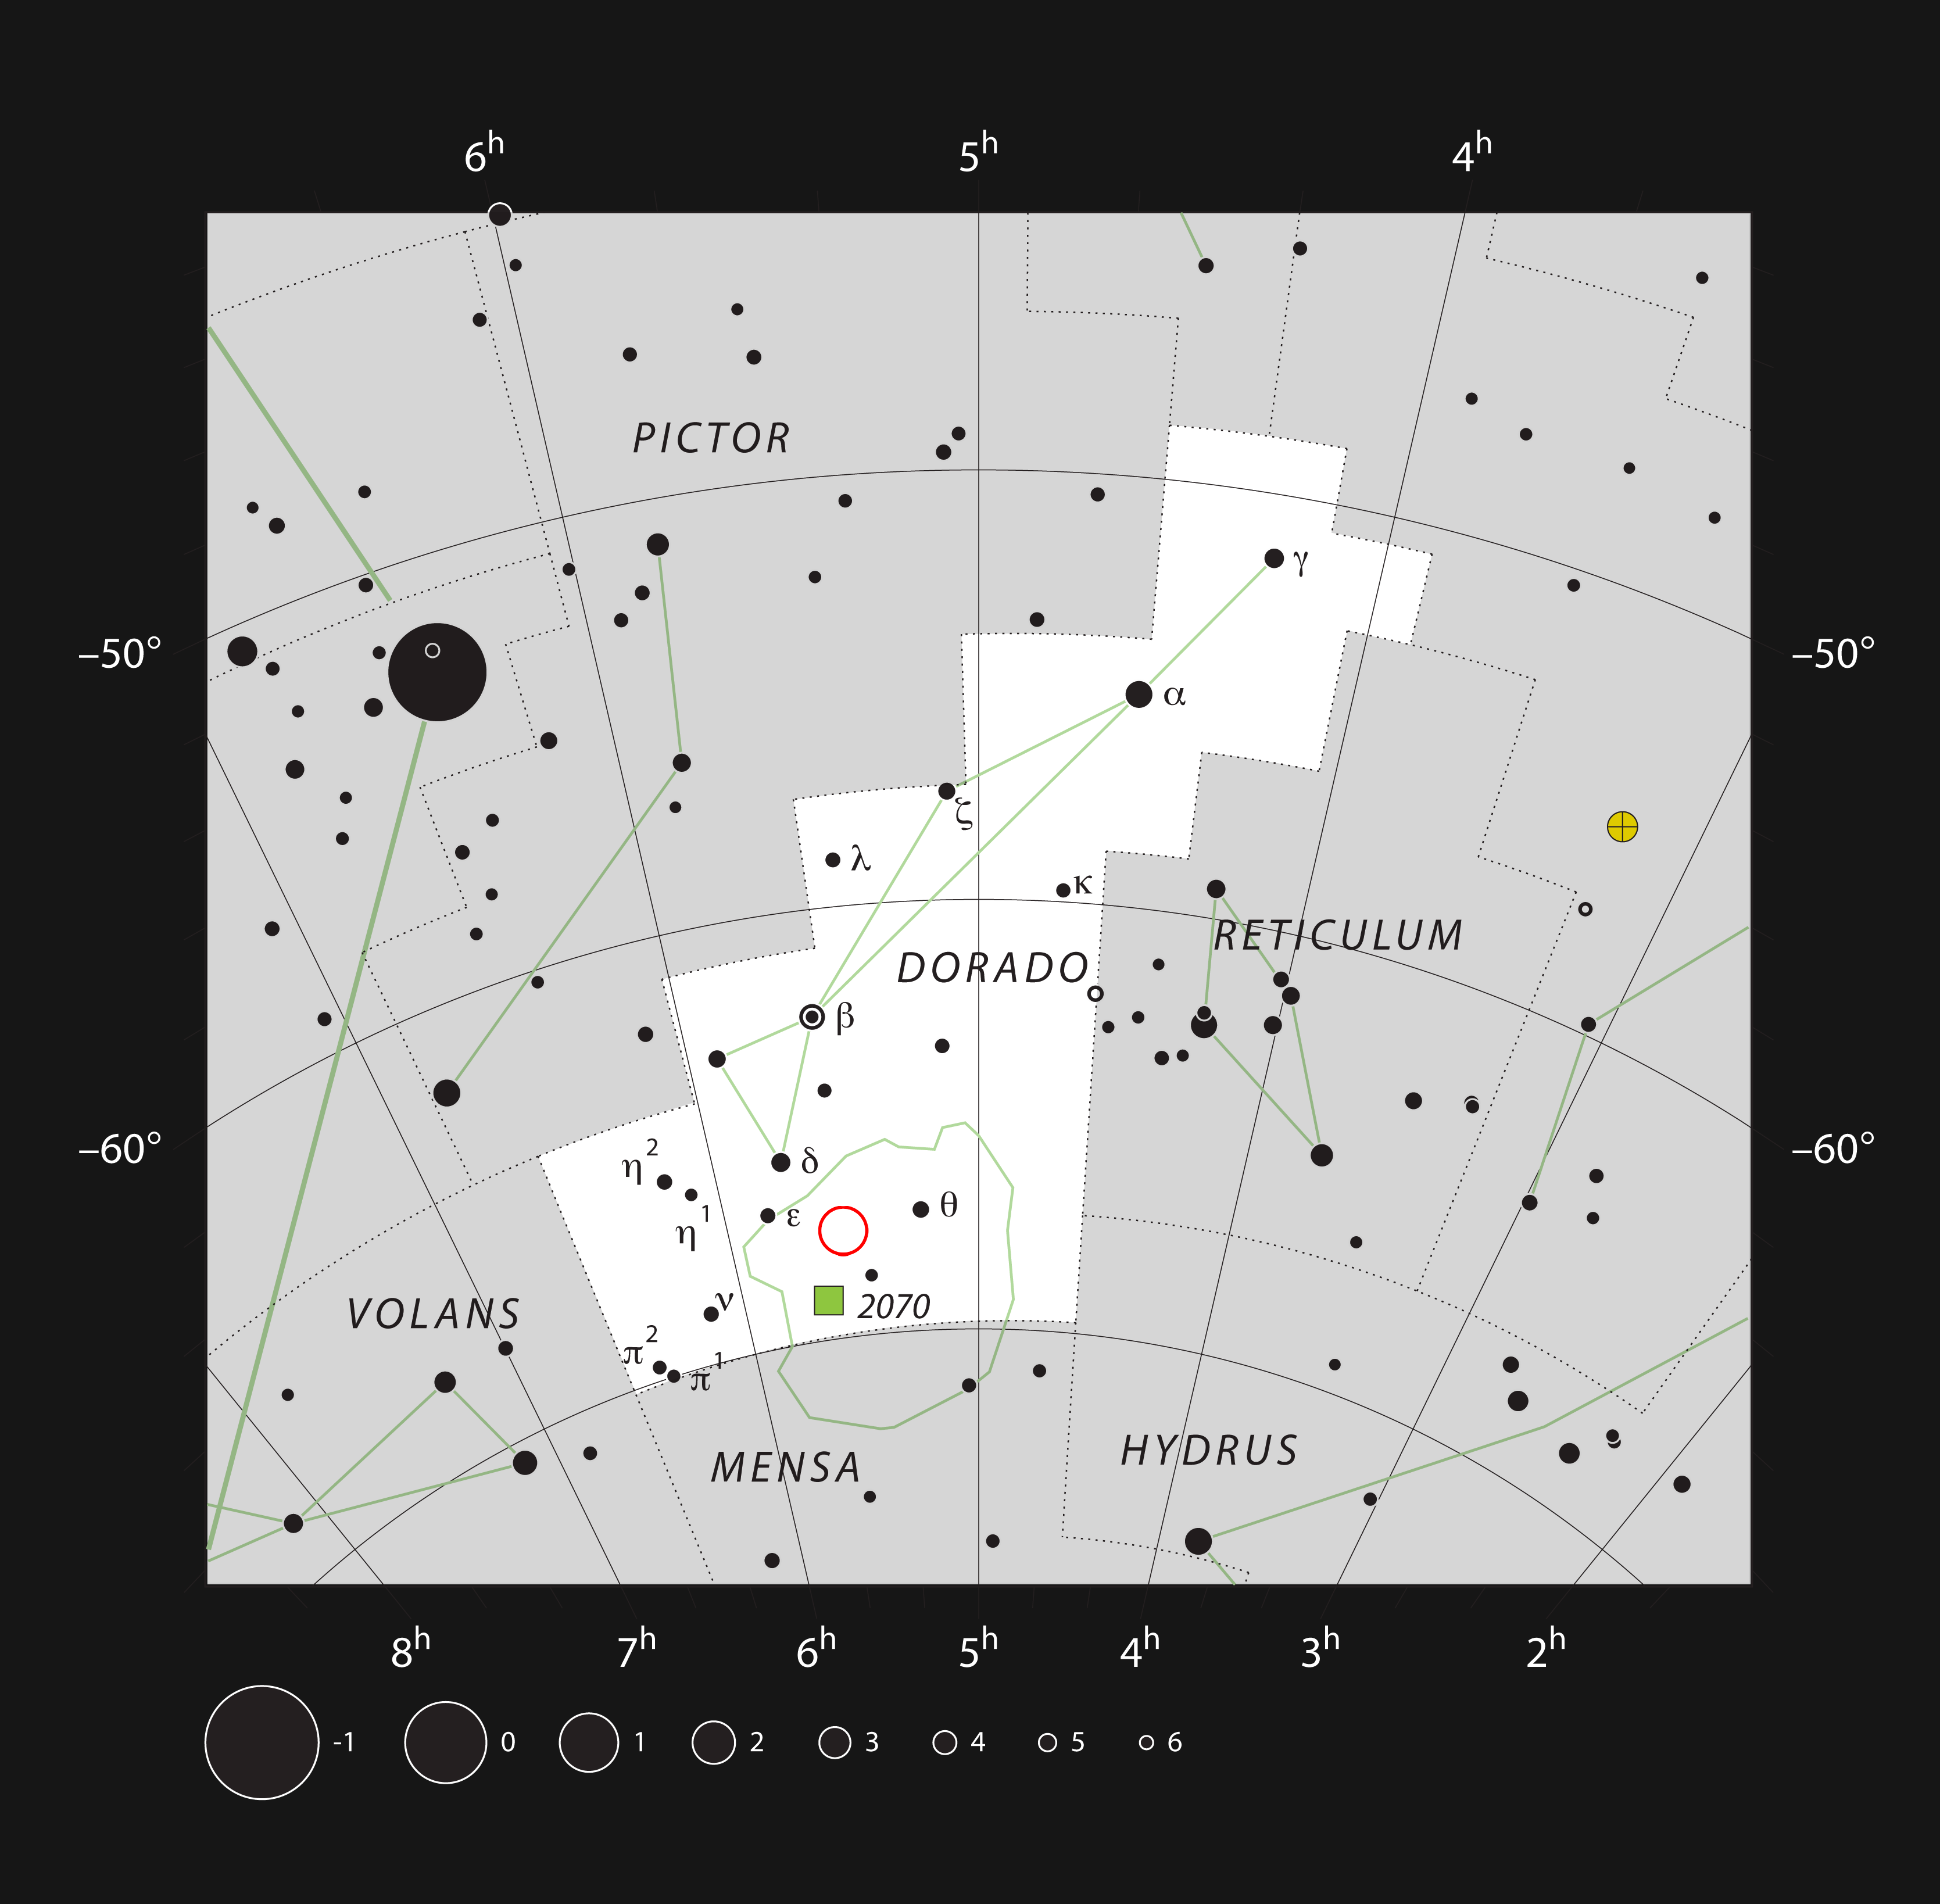

An odd couple of glowing gas clouds in the constellation of Dorado

This chart shows the southern constellation of Dorado (The Swordfish). Most of the stars that can be seen in a dark sky with the unaided eye are marked. The locations of the star formation regions NGC 2014 and NGC 2020 are indicated with a red circle. These glowing clouds can be seen faintly in a small telescope.

Credit: ESO, IAU and Sky & Telescope